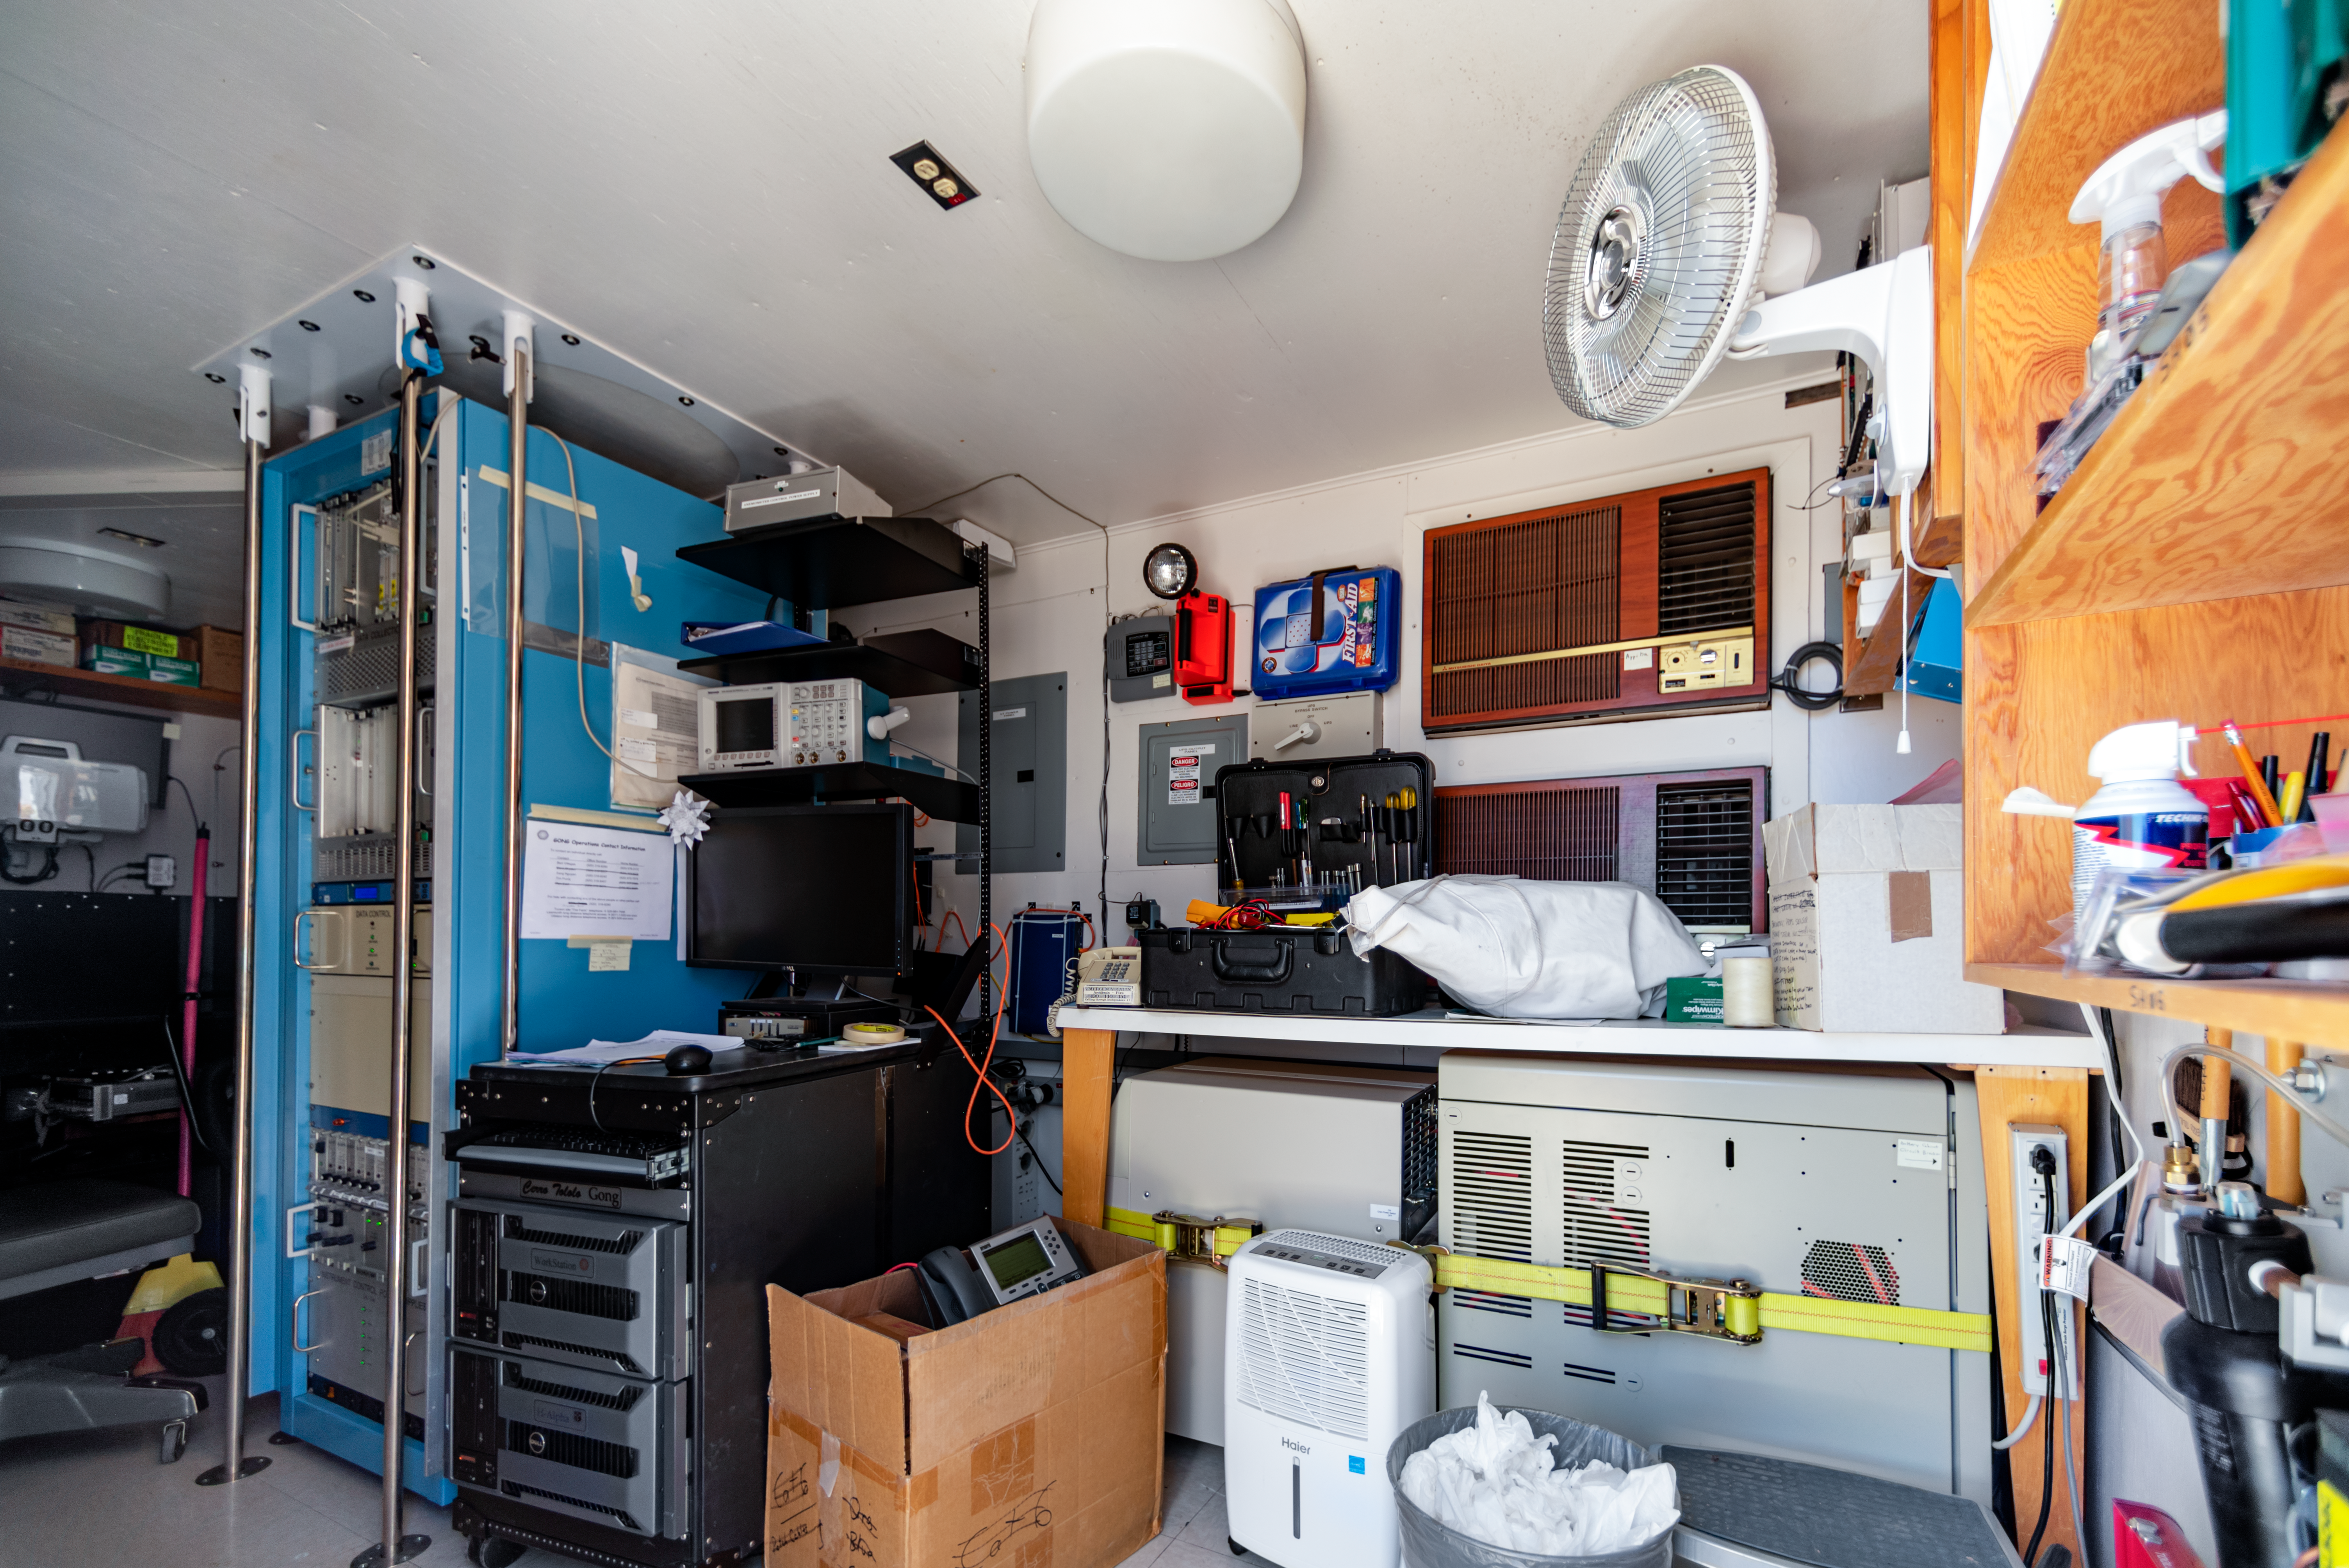

CTIO GONG control room

CTIO GONG control room at Cerro Tololo Inter-American Observatory in Chile.

Credit: CTIO/NOIRLab/NSF/AURA